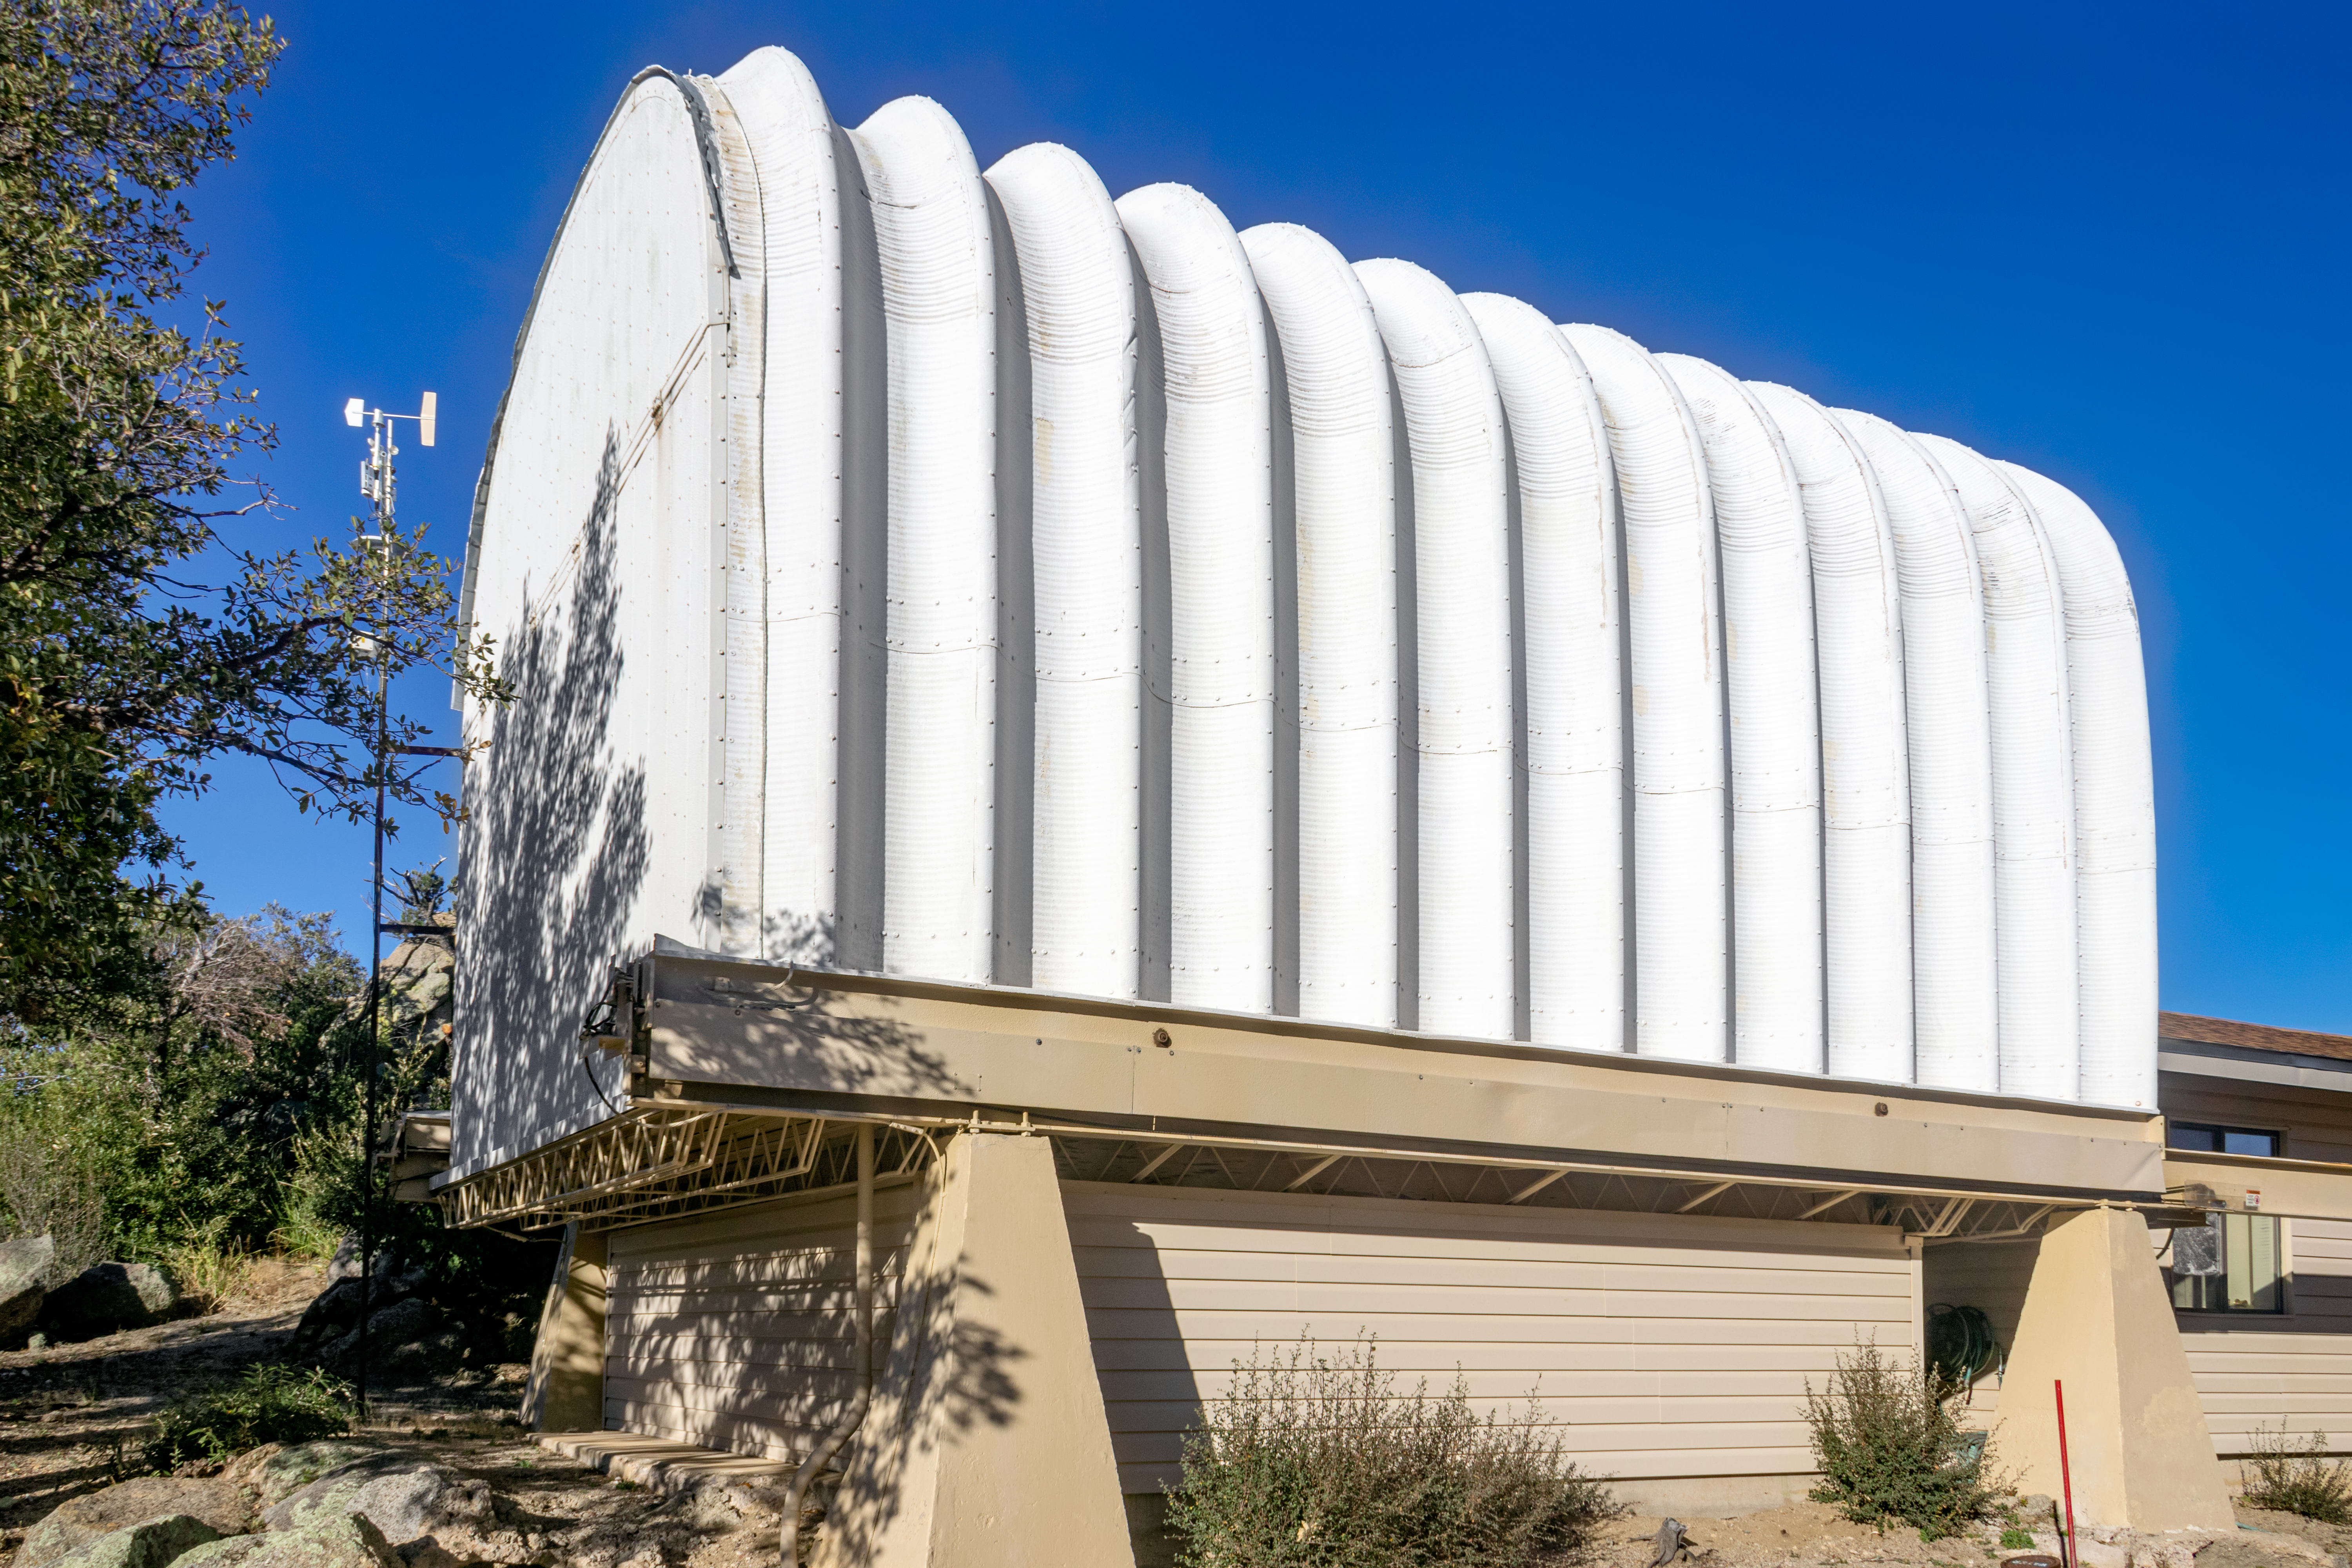

University of Arizona SUPERLOTIS Telescope

The enclosure University of Arizona's SUPERLOTIS 0.6-meter telescope, located at the Kitt Peak National Observatory in Arizona, is shown here.

Credit: NOIRLab/AURA/NSF